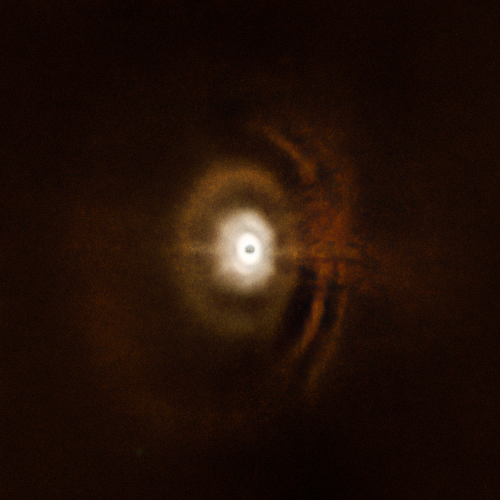

Disc around the star HD 97048

Using the ESO’s SPHERE instrument at the Very Large Telescope, a team of astronomer observed the planetary disc surrounding the star HD 97048 in the constellation of Chameleon, about 500 light-years from Earth. The juvenile disc is formed into concentric rings. This symmetry is in contrast to most protoplanetary systems which contain asymmetrical spiral arms, voids and vortexes.

The displayed image is a composite derived from two independent observations that targeted the inner and outer regions of this disc.

The central part of the image appears dark because SPHERE blocks out the light from the brilliant central star to reveal the much fainter structures surrounding it.

Credit: ESO, C. Ginski et al.